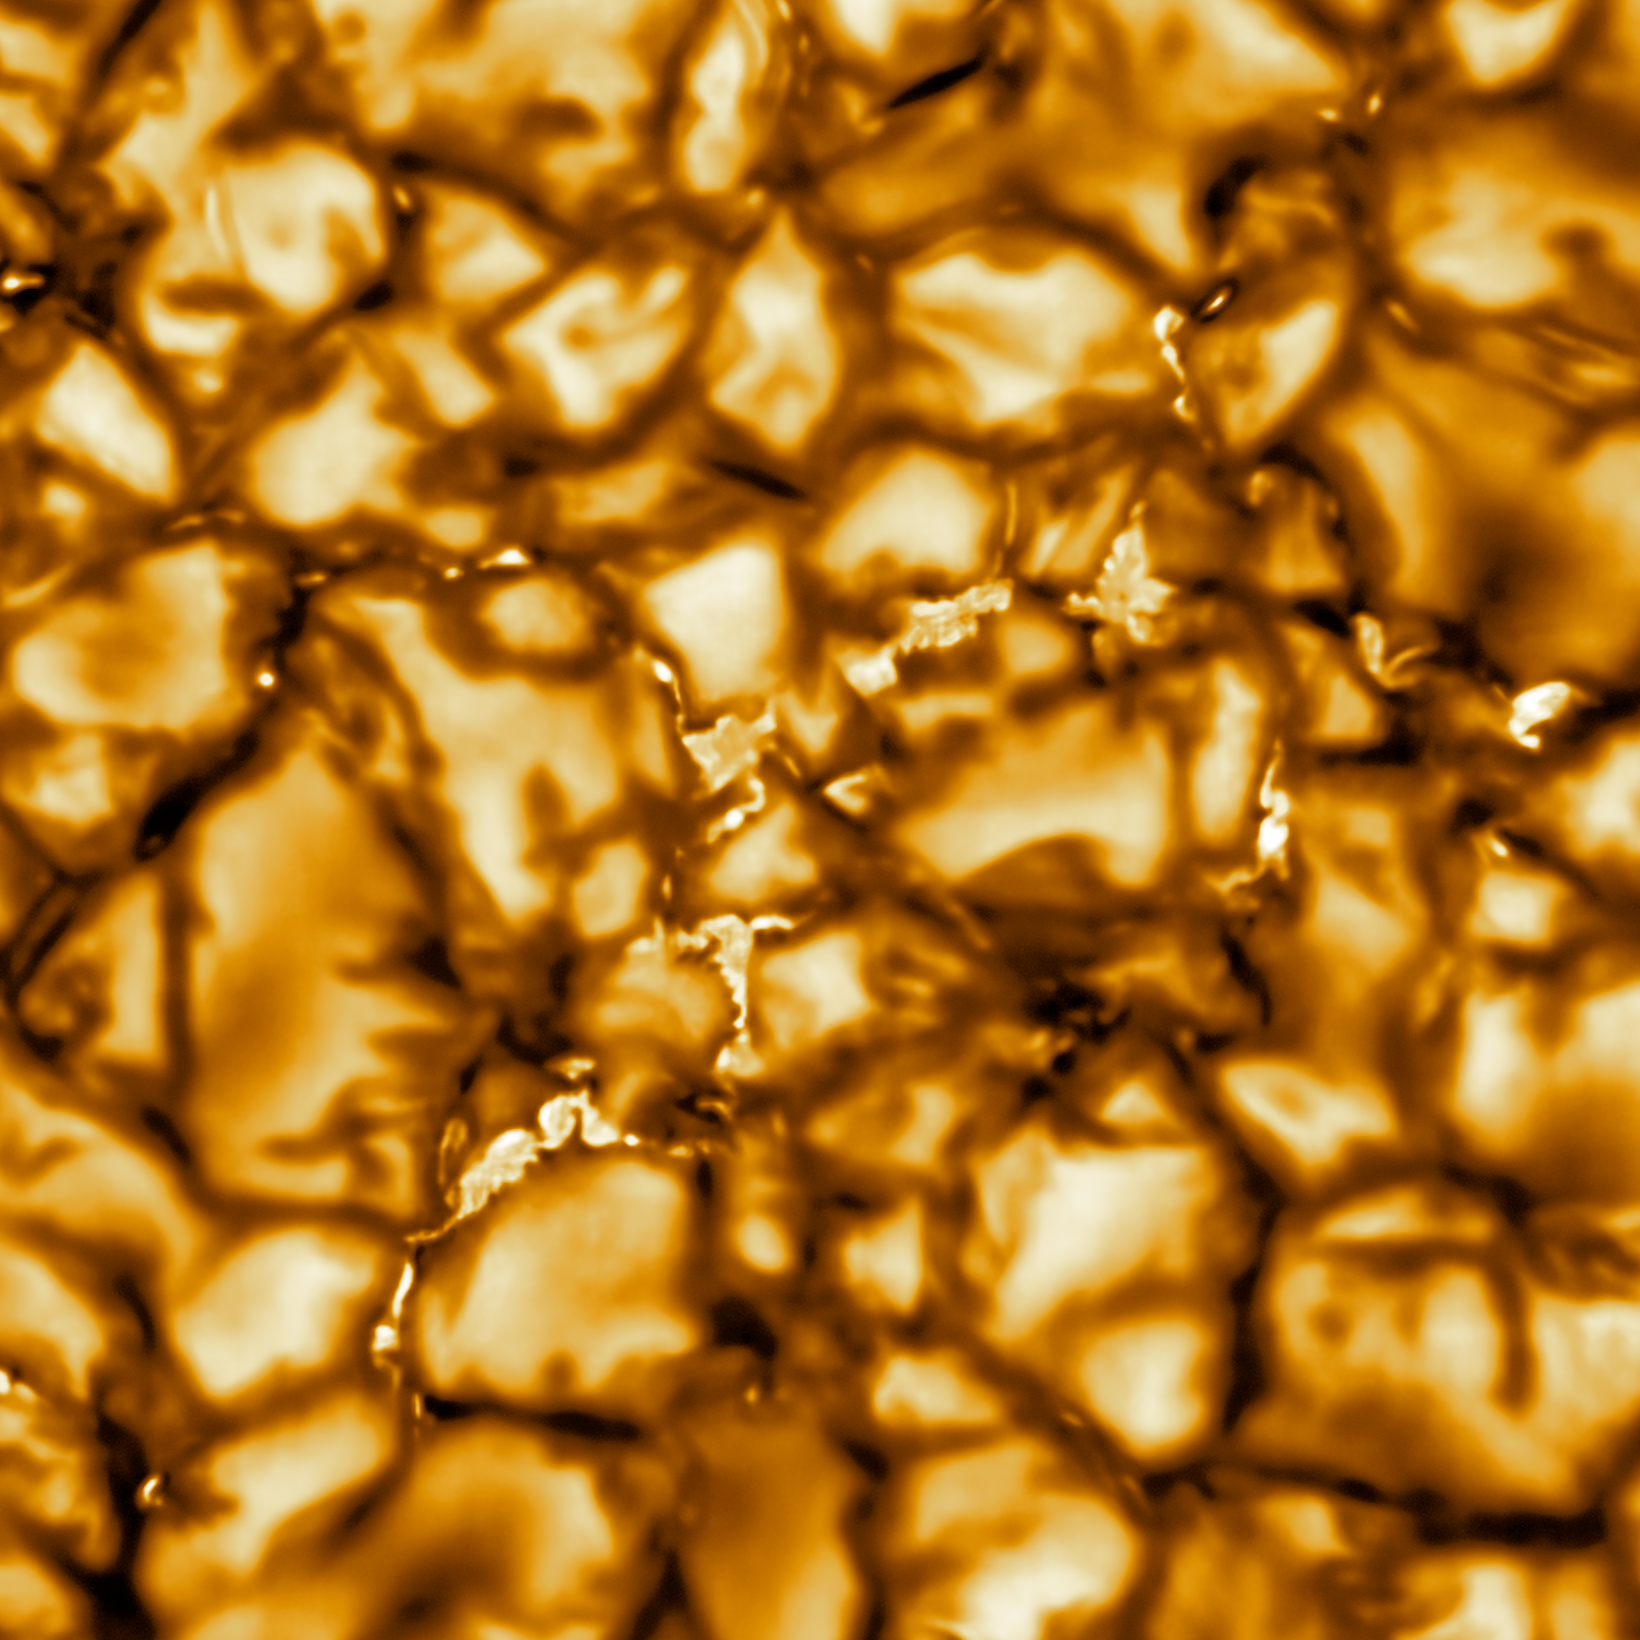

NSF’s Inouye Solar Telescope First Light (cropped)

The Daniel K. Inouye Solar Telescope has produced the highest resolution image of the Sun’s surface ever taken. In this picture taken at 789nm, we can see features as small as 30km (18 miles) in size for the first time ever. The image shows a pattern of turbulent, “boiling” gas that covers the entire sun. The cell-like structures – each about the size of Texas – are the signature of violent motions that transport heat from the inside of the sun to its surface. Hot solar material (plasma) rises in the bright centers of “cells,” cools off and then sinks below the surface in dark lanes in a process known as convection. In these dark lanes we can also see the tiny, bright markers of magnetic fields. Never before seen to this clarity, these bright specks are thought to channel energy up into the outer layers of the solar atmosphere called the corona. These bright spots may be at the core of why the solar corona is more than a million degrees!

This image covers an area 8,200 × 8,200 km (5,000 × 5,000 miles, 11 × 11 arcseconds).

Credit: NSO/NSF/AURA